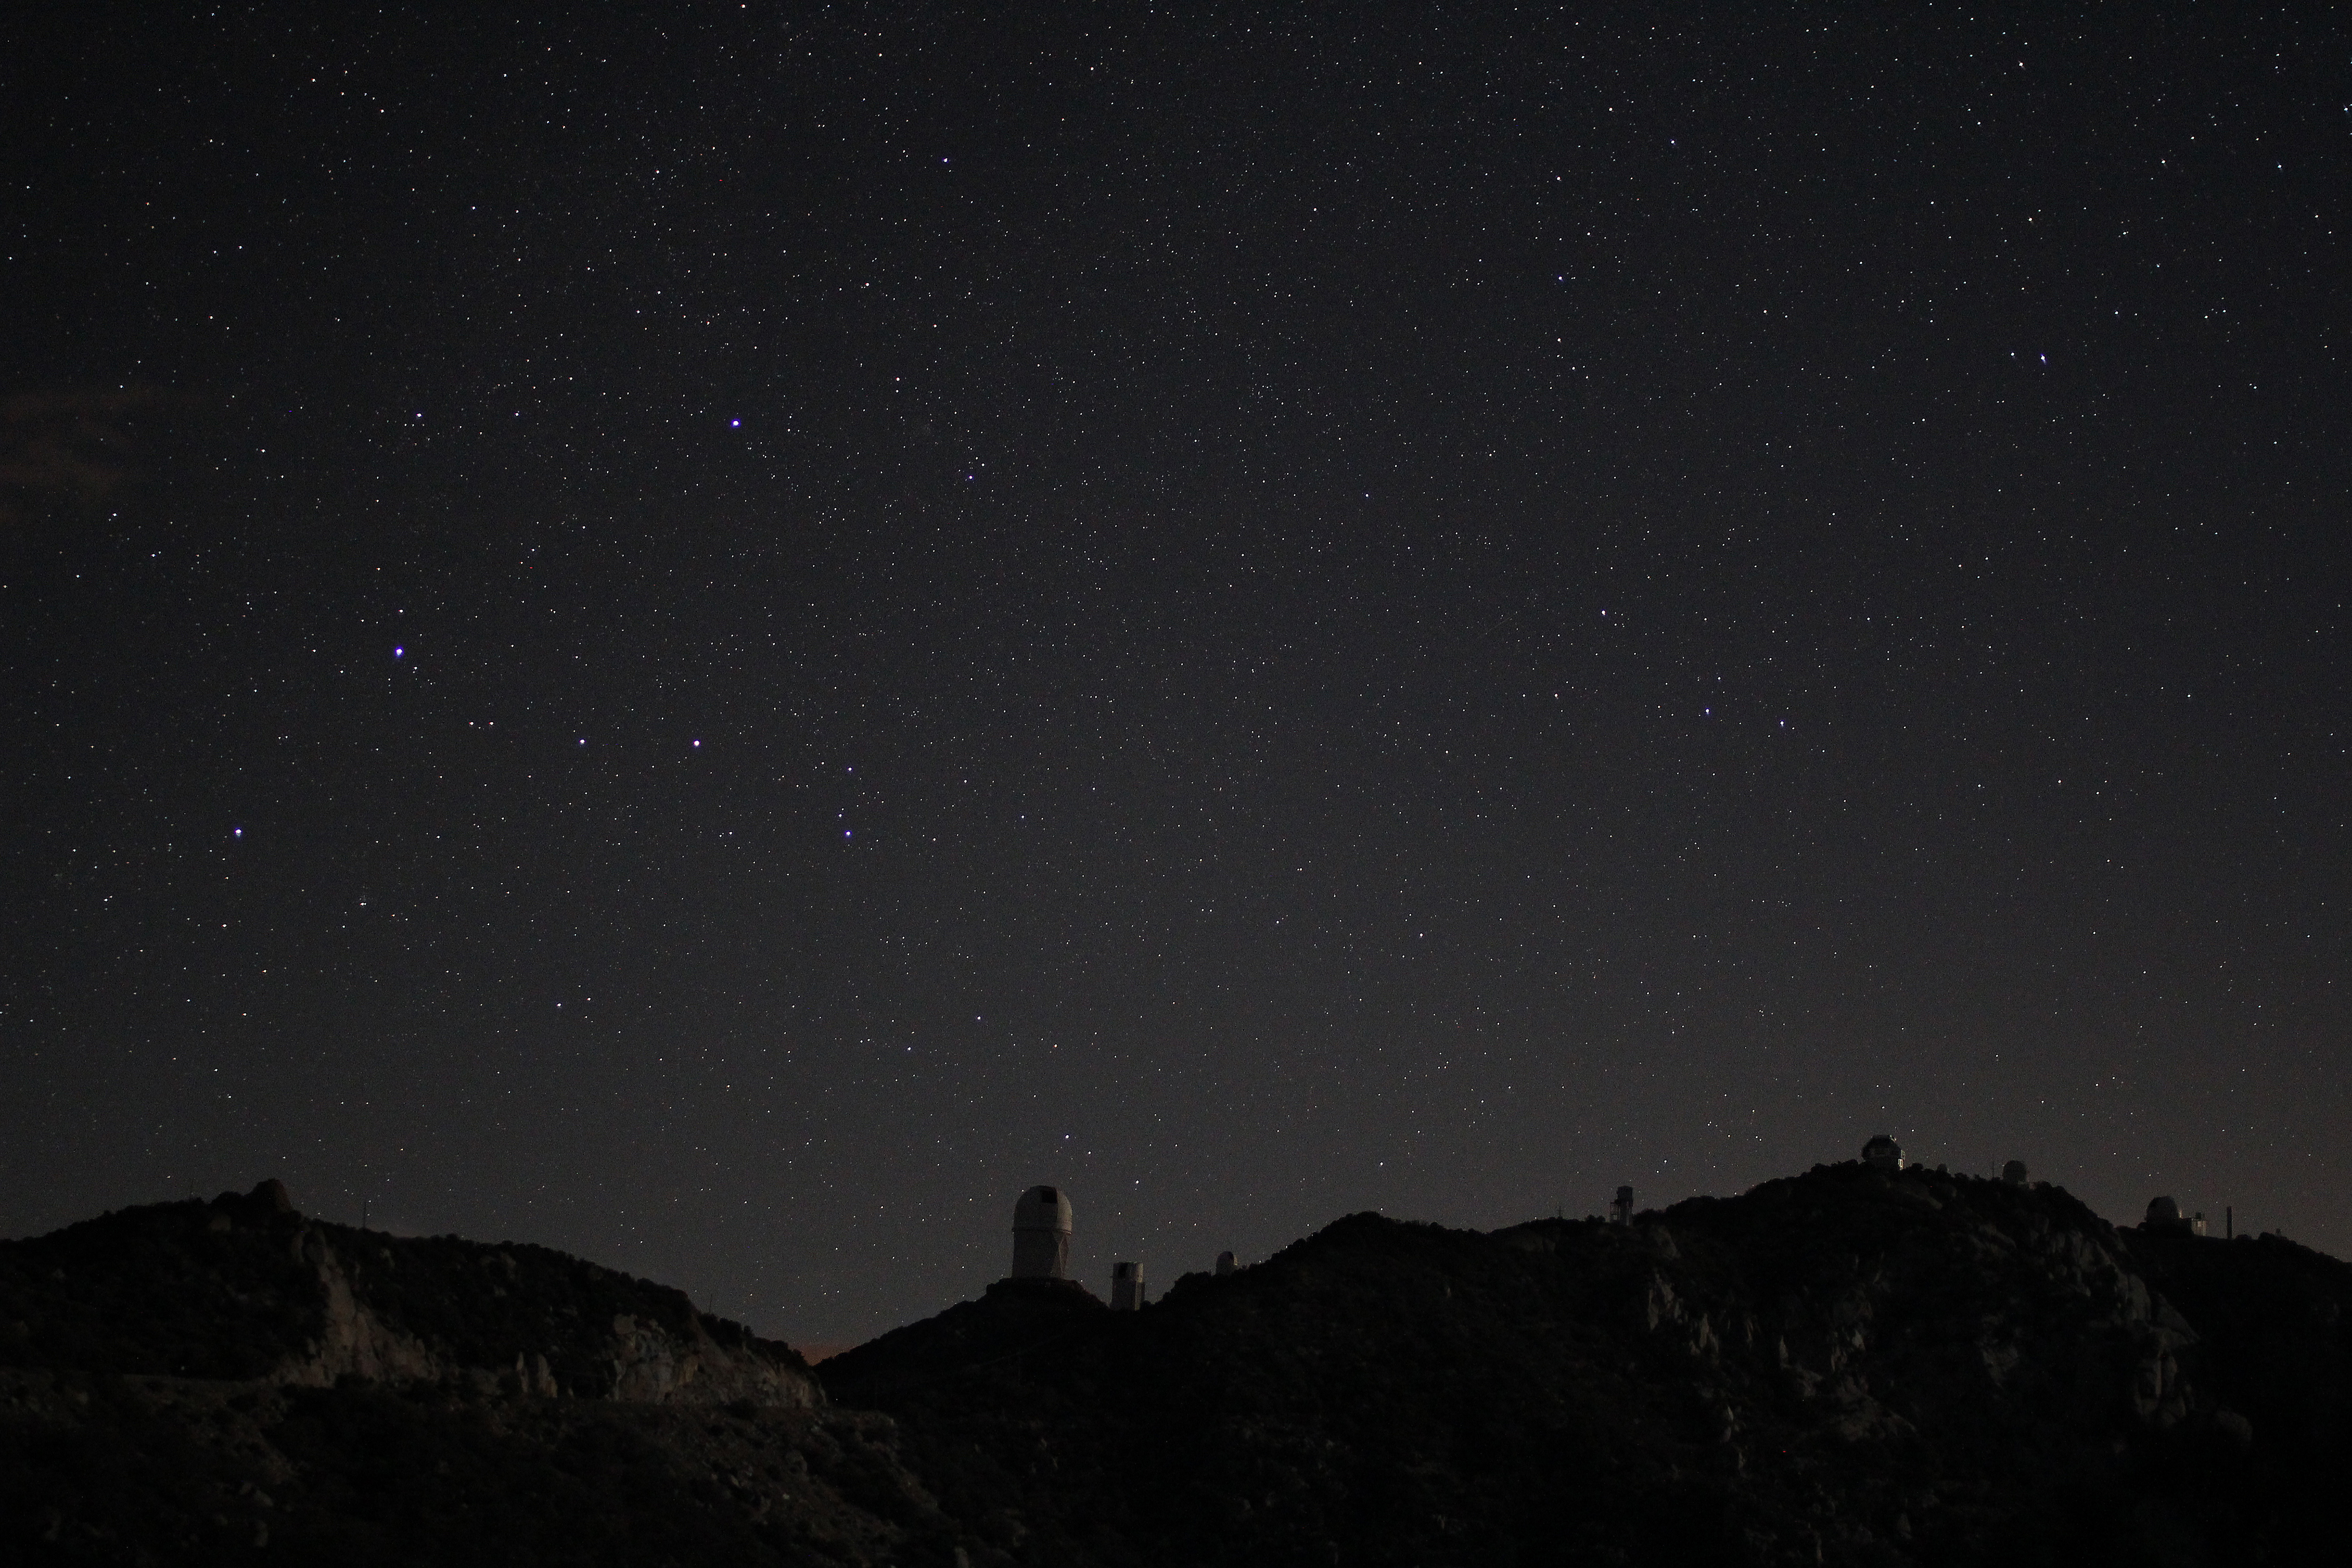

Kitt Peak National Observatory in Moonlight

Moonlight illuminates the telescopes in this view of the night sky over Kitt Peak National Observatory.

Credit: P. Marenfeld/NOIRLab/NSF/AURA